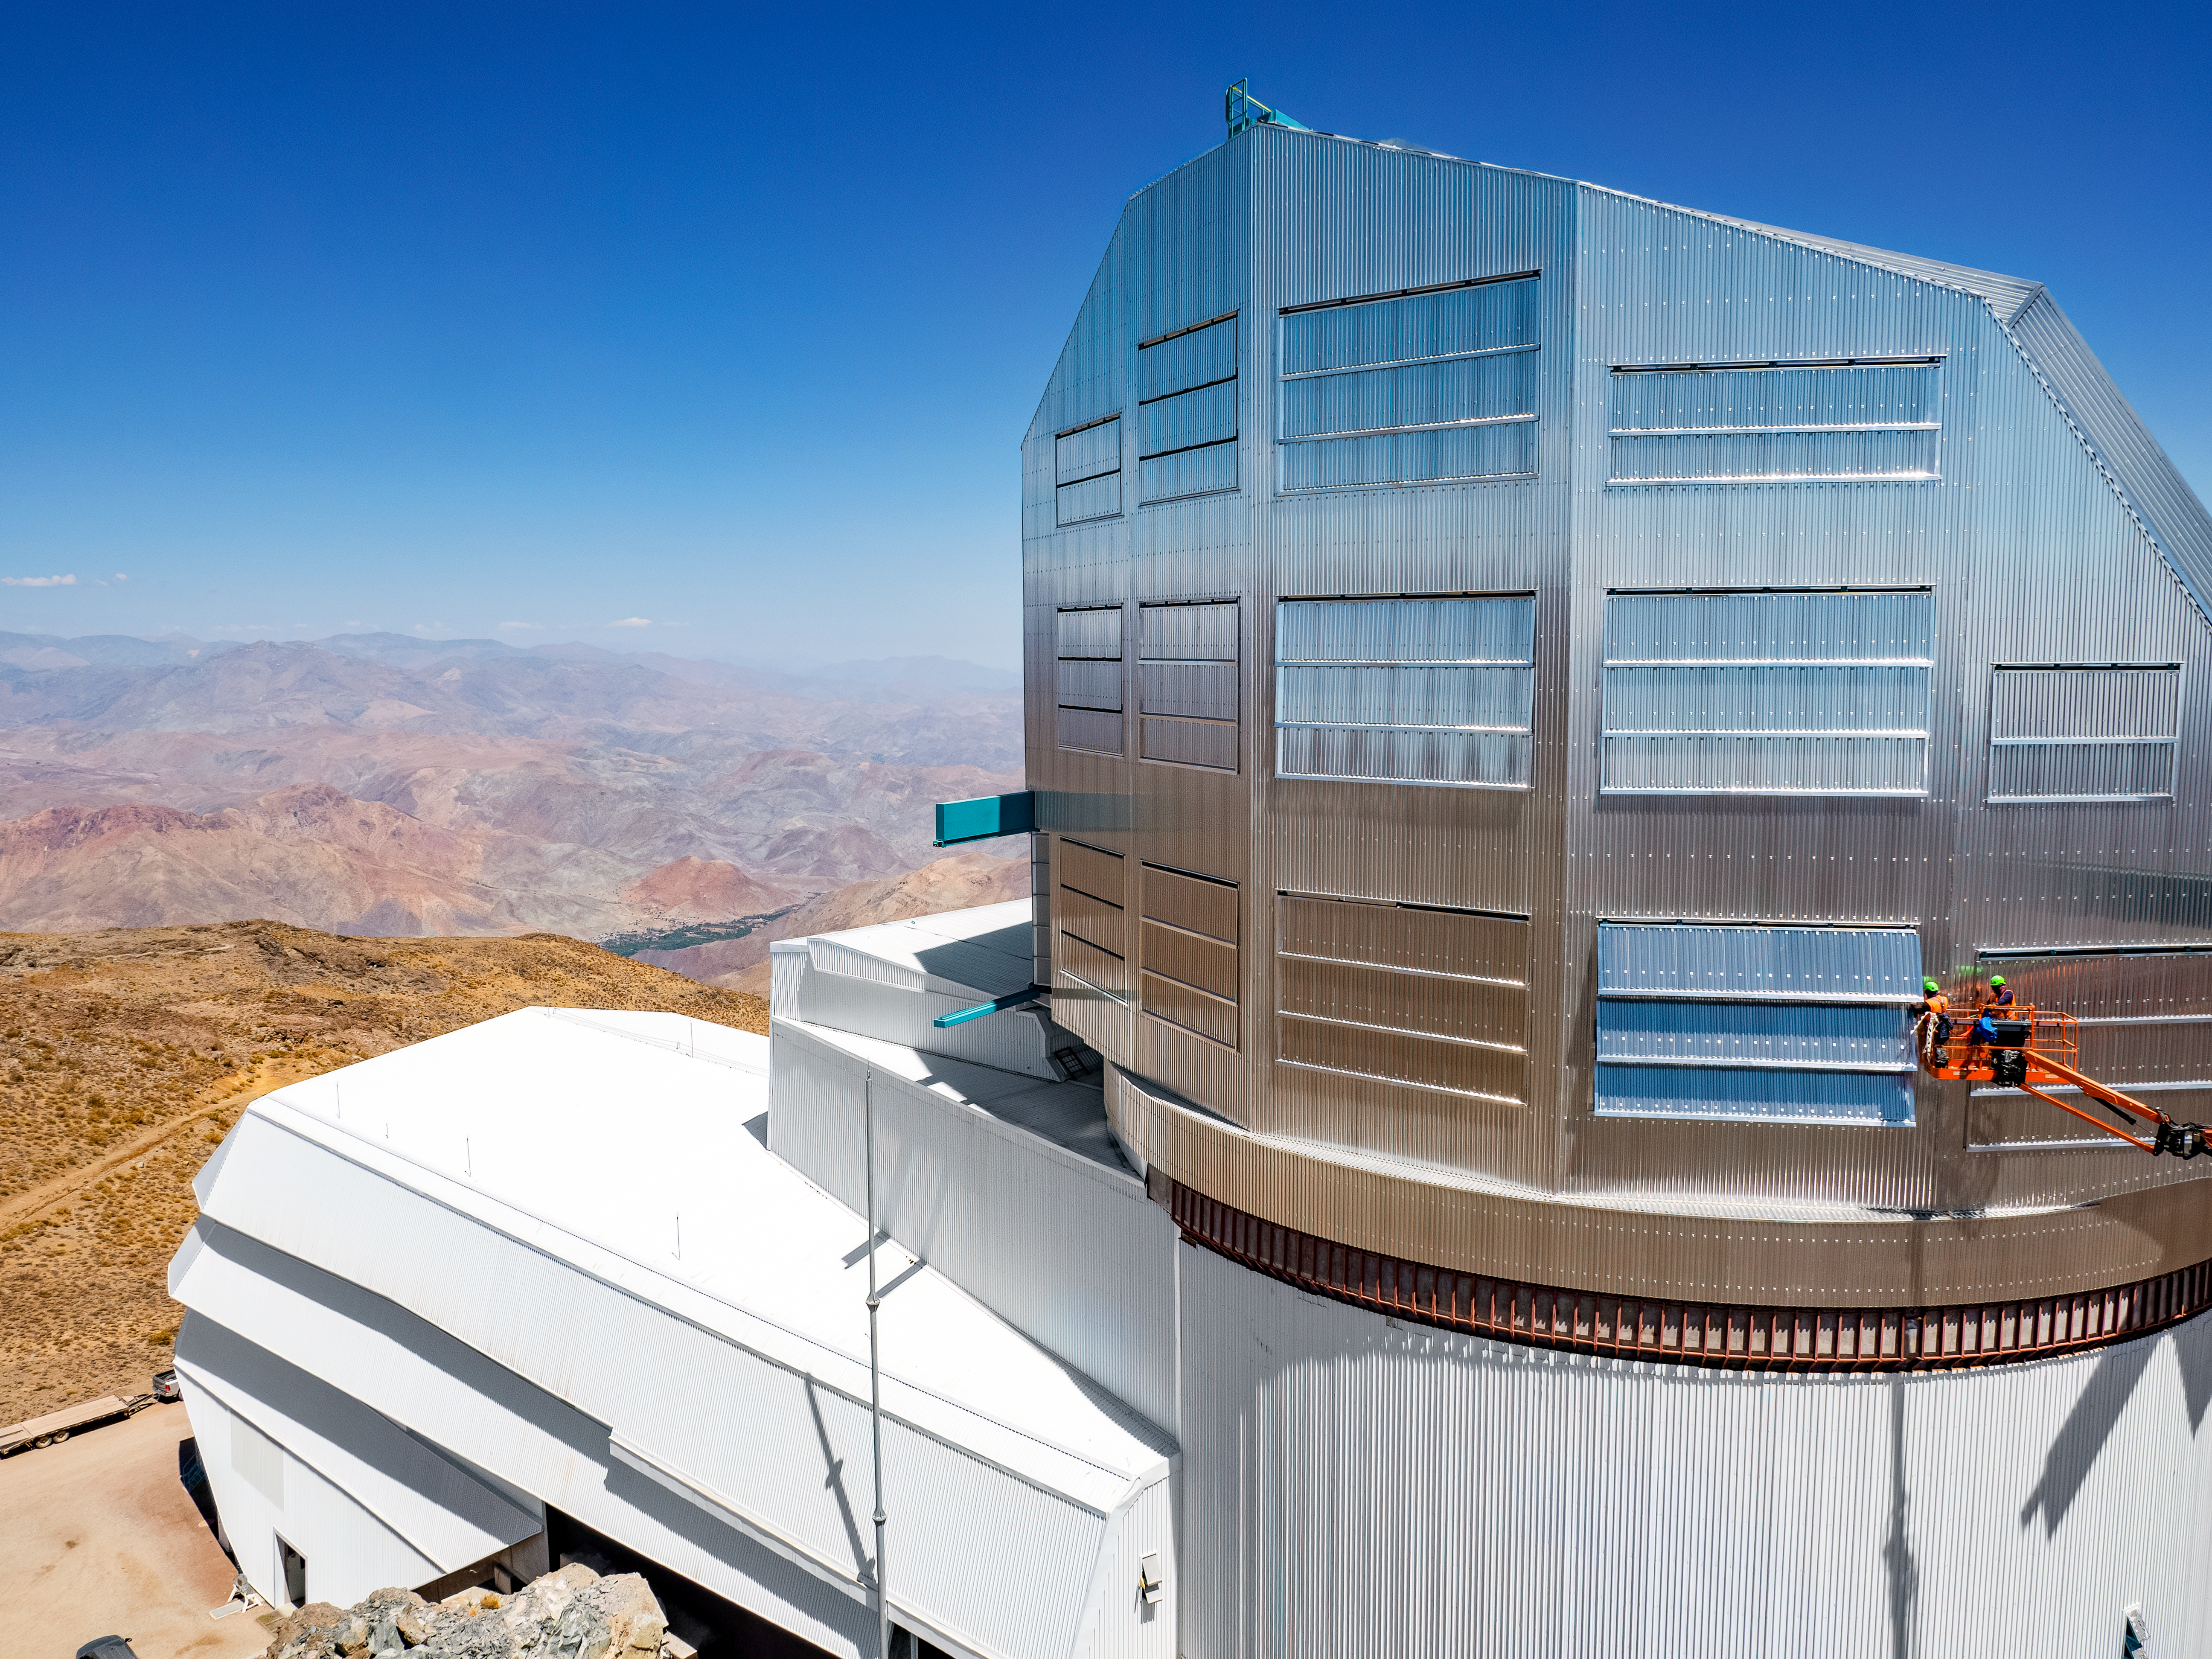

On Top of the Dome

A close up of the NSF–DOE Vera C. Rubin Observatory dome taken in March 2025.

Credit: RubinObs/NOIRLab/SLAC/NSF/DOE/AURA/R. Gill